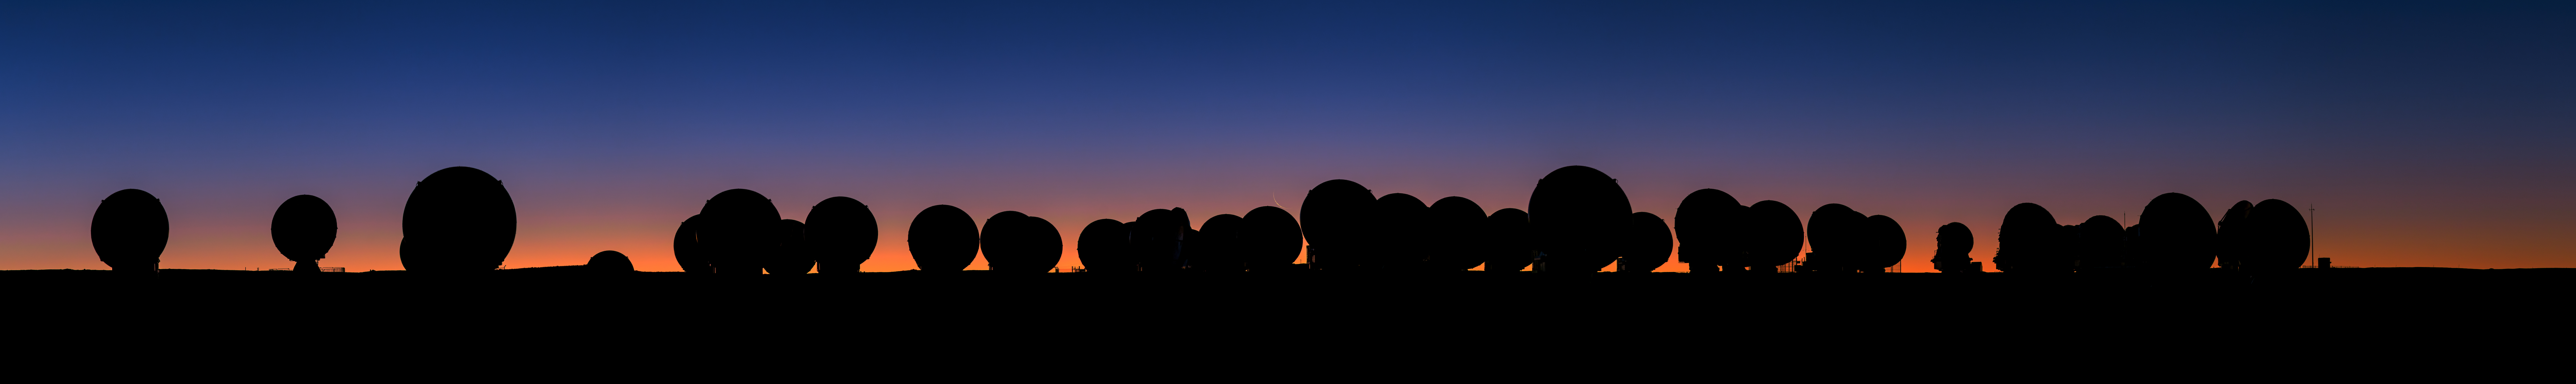

A panorama of ALMA at sunset

A panorama of ALMA at sunset. In the center, the Moon can be seen. This image was taken during the ESO Ultra HD Expedition.

Credit: B. Tafreshi (ESO)